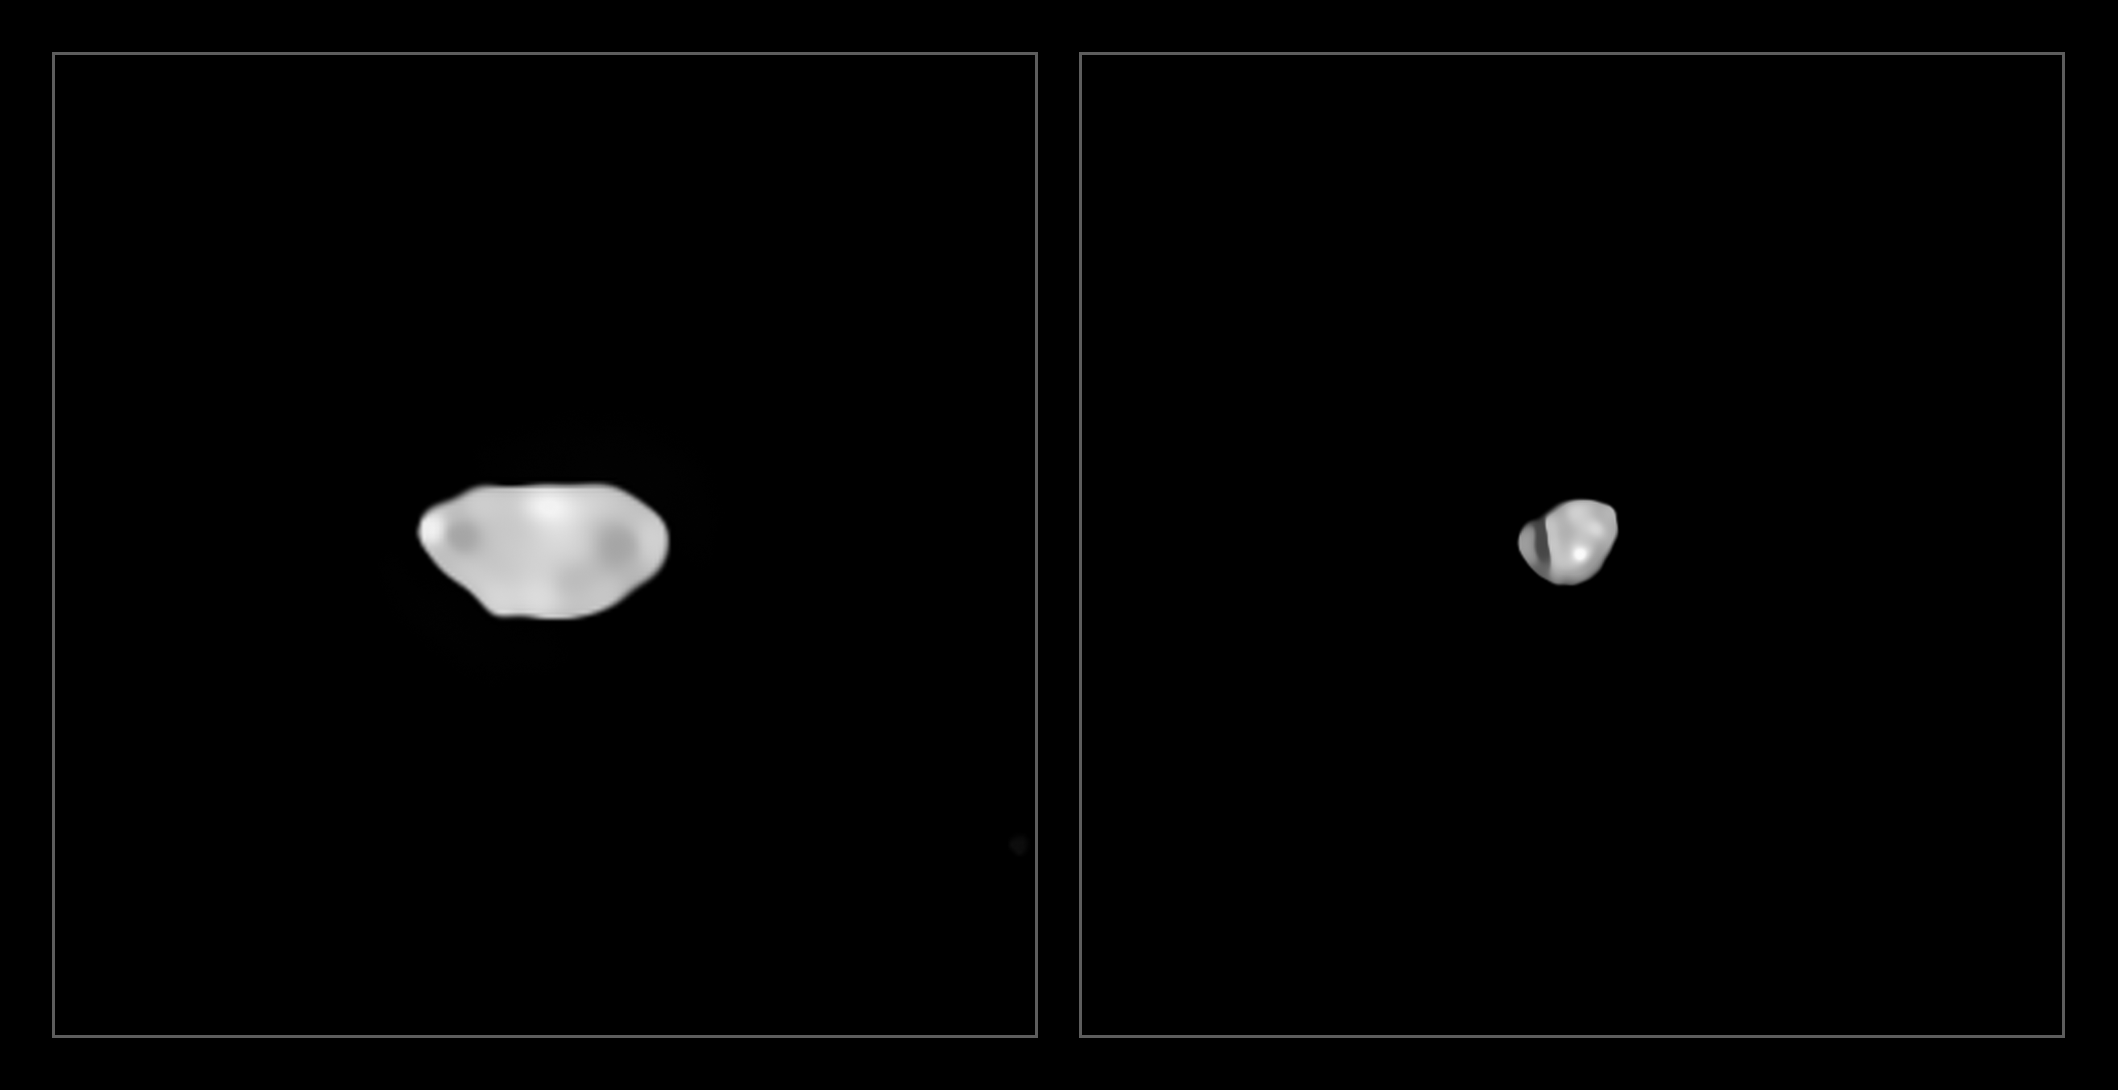

Sylvia and Lamberta

These images have been captured with the Spectro-Polarimetric High-contrast Exoplanet REsearch (SPHERE) instrument on ESO’s Very Large Telescope as part of a programme that surveyed 42 of the largest asteroids in our Solar System. They show two of the least dense asteroids imaged, Sylvia and Lamberta, which have a density of about 1.3 grammes per cubic centimetre, approximately the density of coal.

Credit: ESO/Vernazza et al./MISTRAL algorithm (ONERA/CNRS)